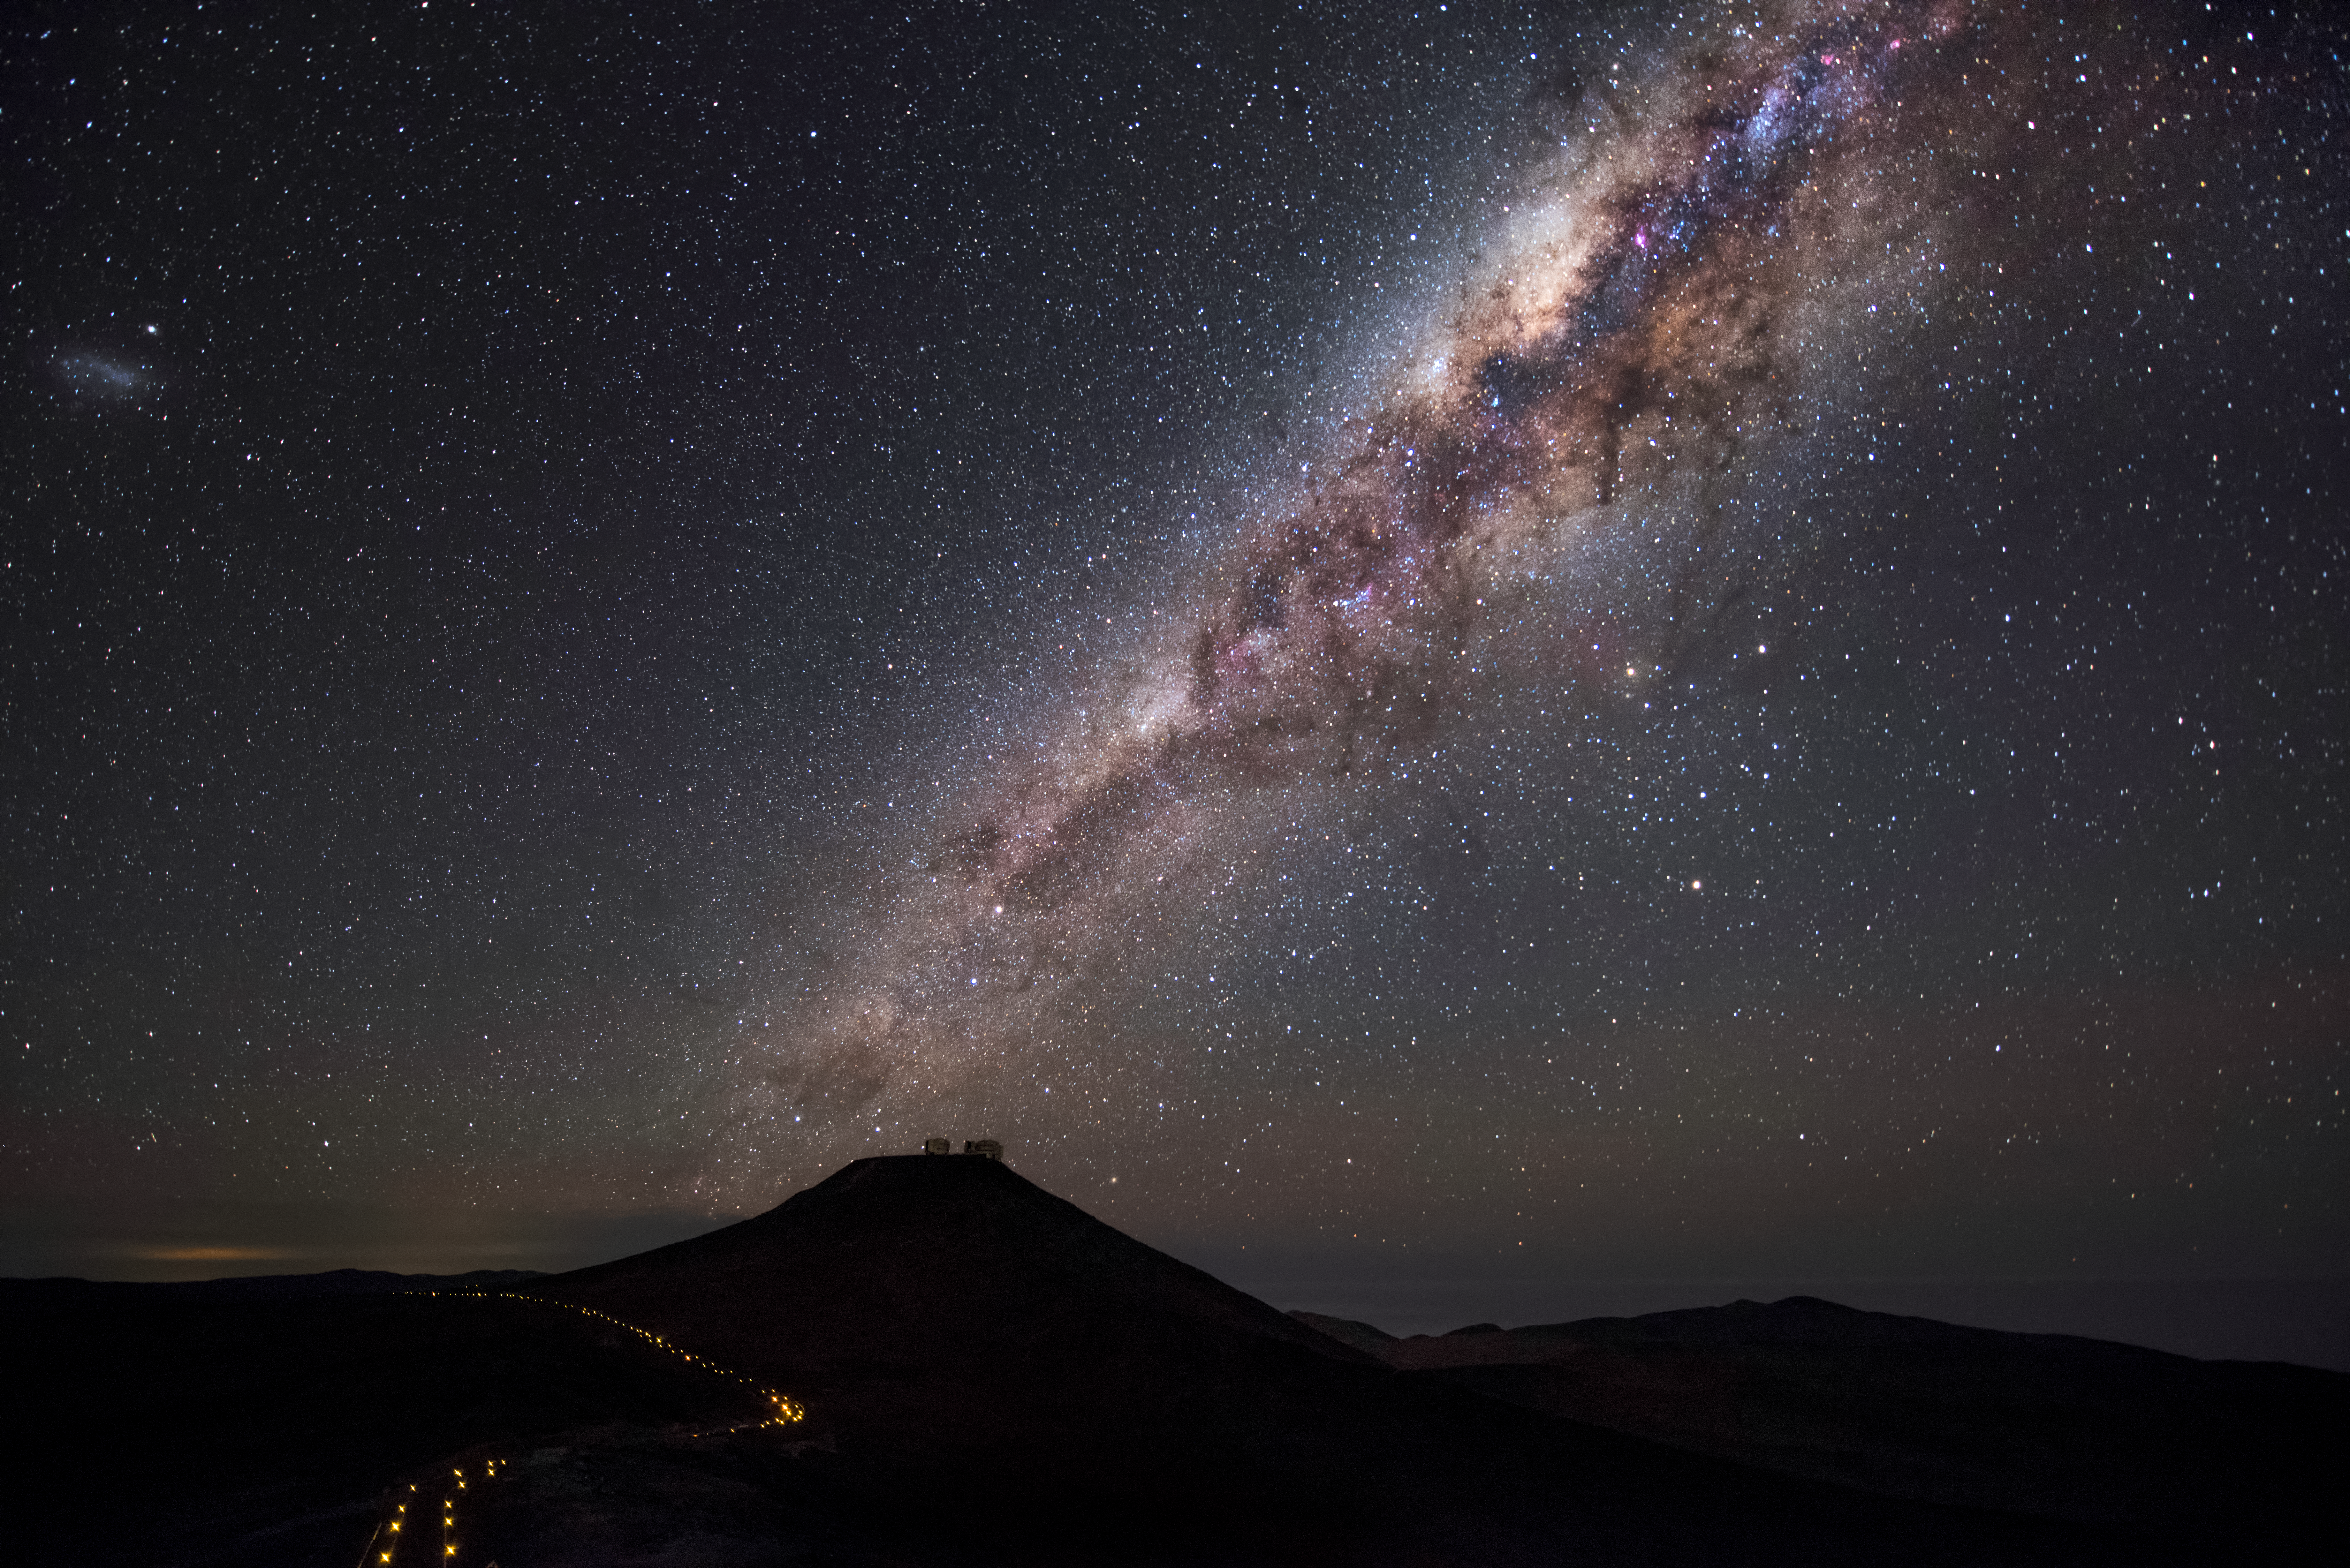

Cerro Paranal and the Milky Way above it

The 2600-metre high mountain Cerro Paranal is framed against a dark sky with the majestic arc of our Galaxy the Milky Way overhead, exhibiting the excellent viewing conditions at Paranal, which enjoys about 300 clear nights per year. These viewing conditions were a major factor in the decision to build ESO's Very Large Telescope (VLT) here, which can be discerned sitting on top of the mountain in this image. The VLT is the world's most advanced optical instrument, and is an invaluable tool helping astronomers to study the Universe and progress our understanding of it. In this respect, it is the most productive individual ground-based facility, leading to the publication of an average of more than one peer-reviewed scientific paper per day.

Credit: A. Ghizzi Panizza/ESO